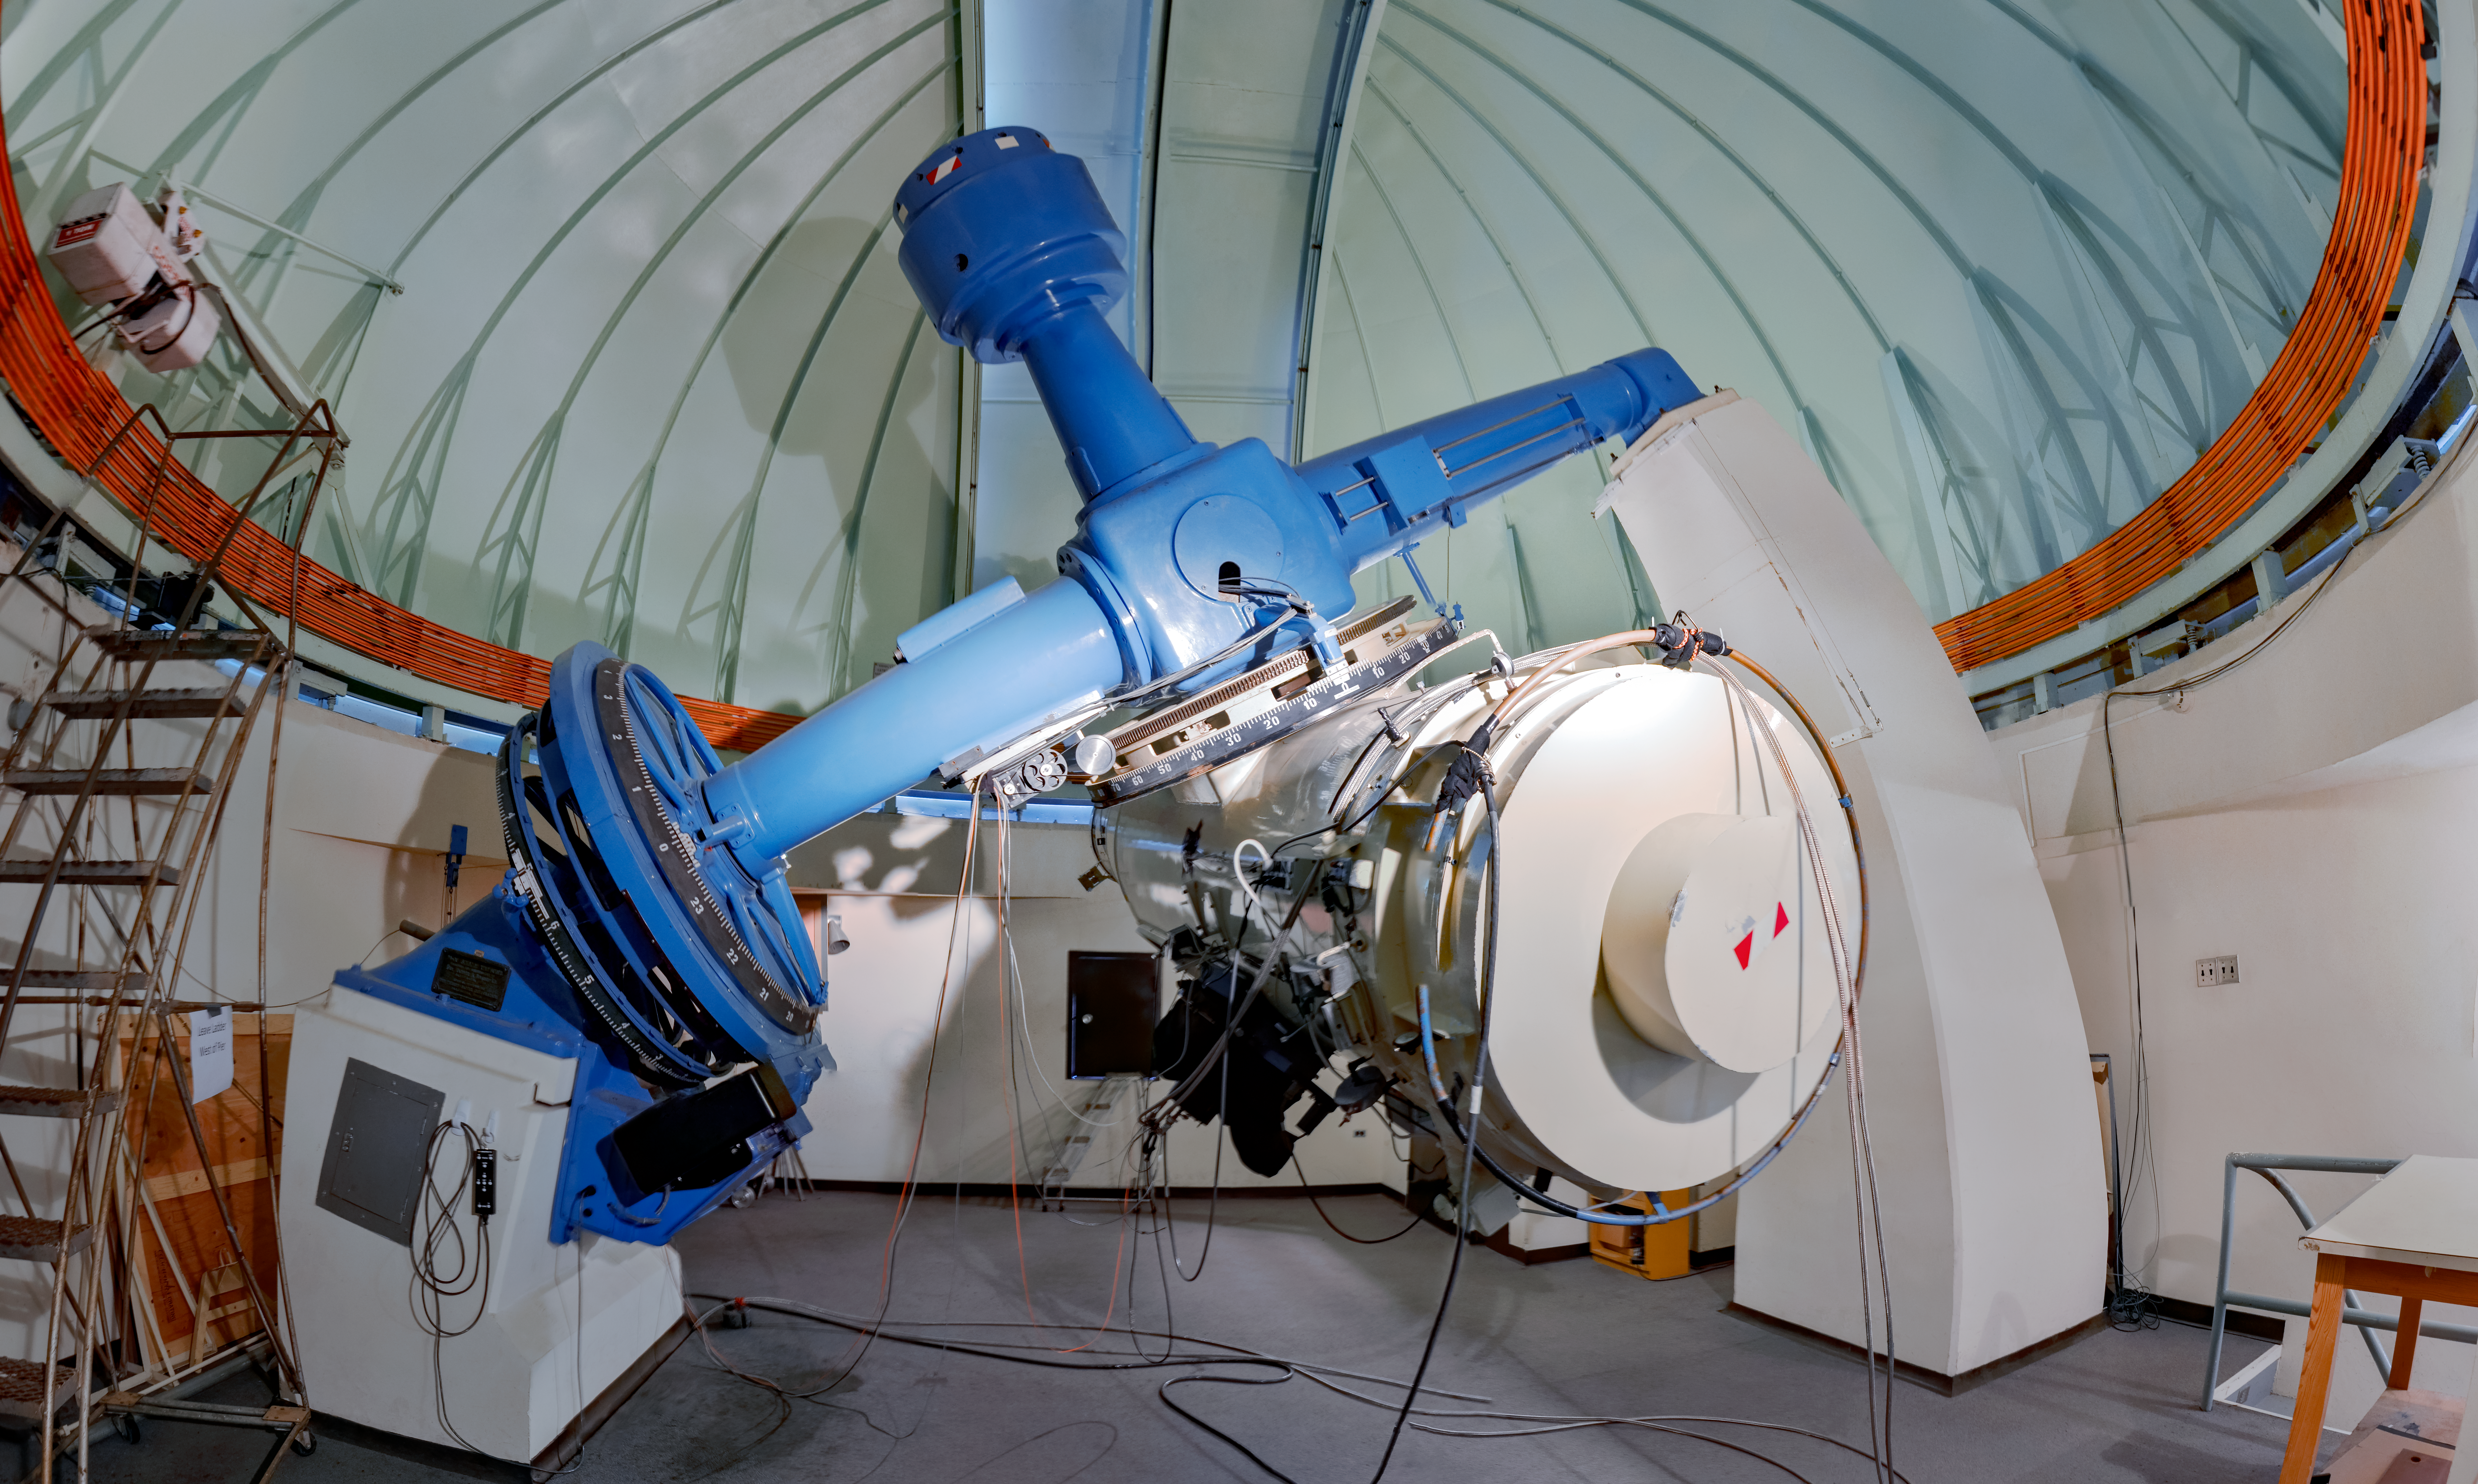

Curtis Schmidt Telescope

The University of Michigan/Cerro Tololo Inter-American Observatory Curtis Schmidt telescope is a twin to the Case Western Reserve University instrument on Kitt Peak. Schmidt-type telescopes are used to take wide angle pictures of large regions of the sky.

Credit: NOIRLab/AURA/NSF